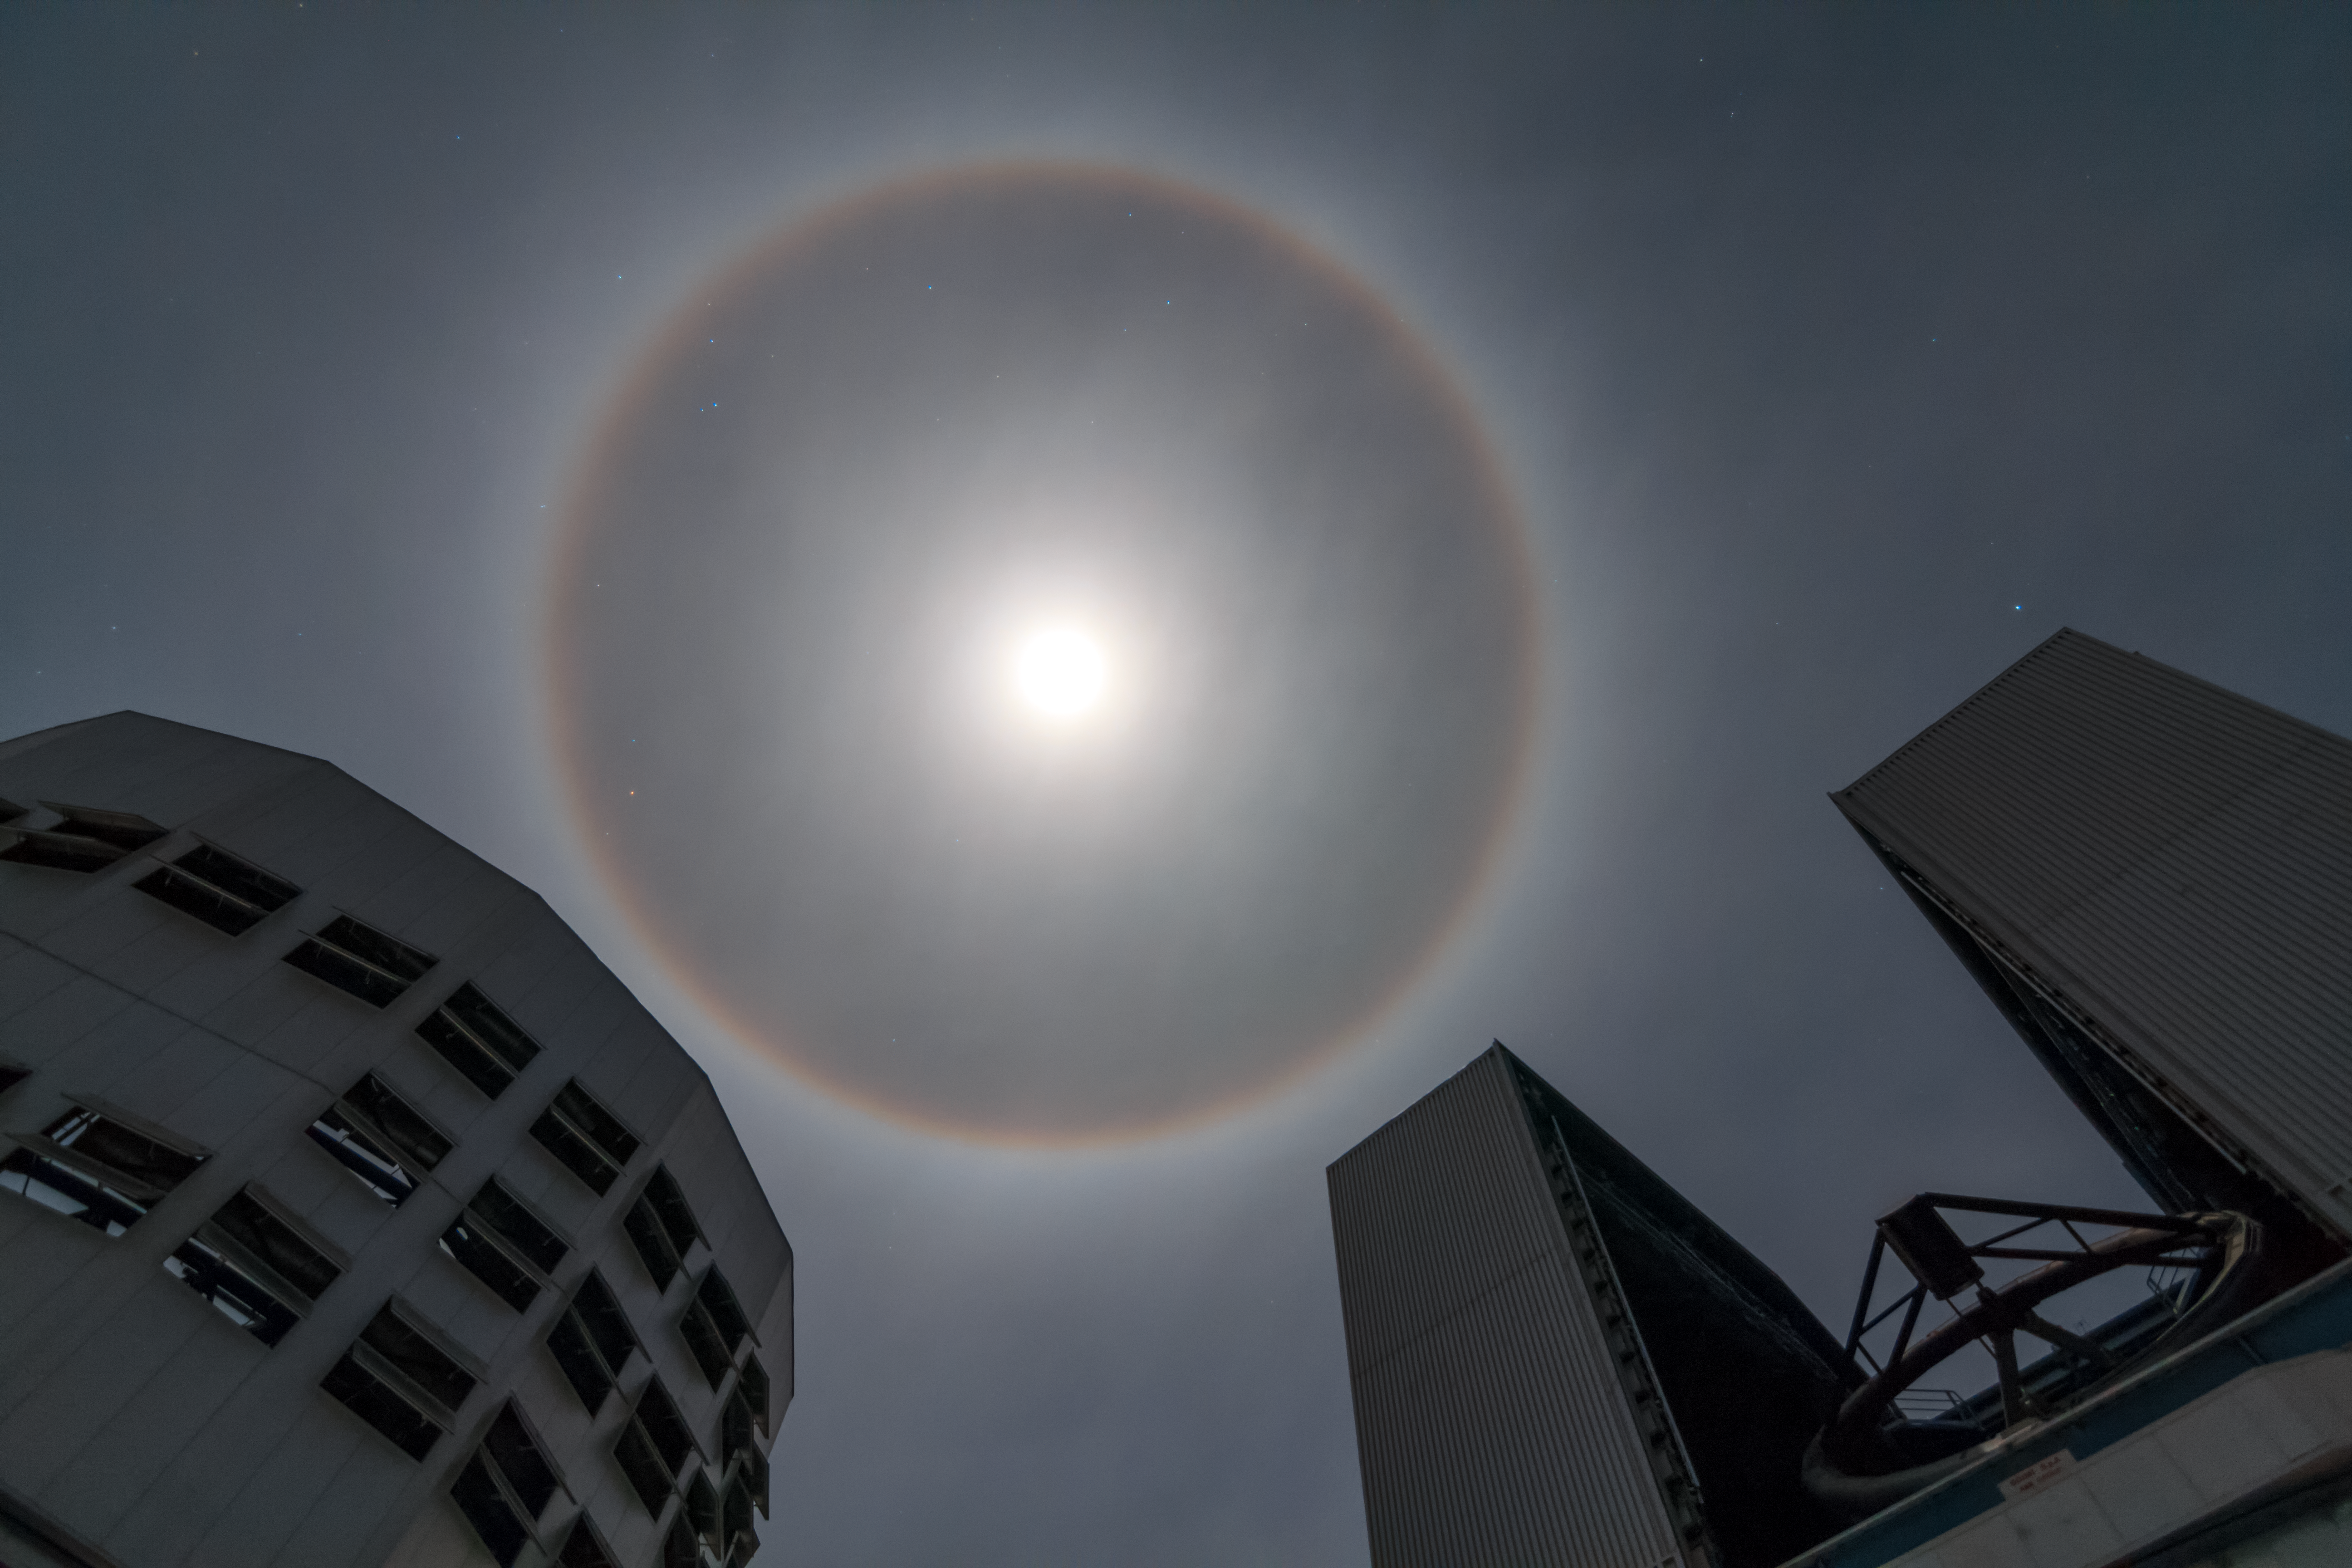

Halo over Paranal

A halo of light appears to encircle the Moon above ESO's Paranal Observatory and the Very Large Telescope (VLT). The phenomenon, sometimes called a Winter Halo, is caused by light passing through ice crystals suspended high up in Earth's atmosphere.

Credit: ESO/J. Girard (djulik.com)